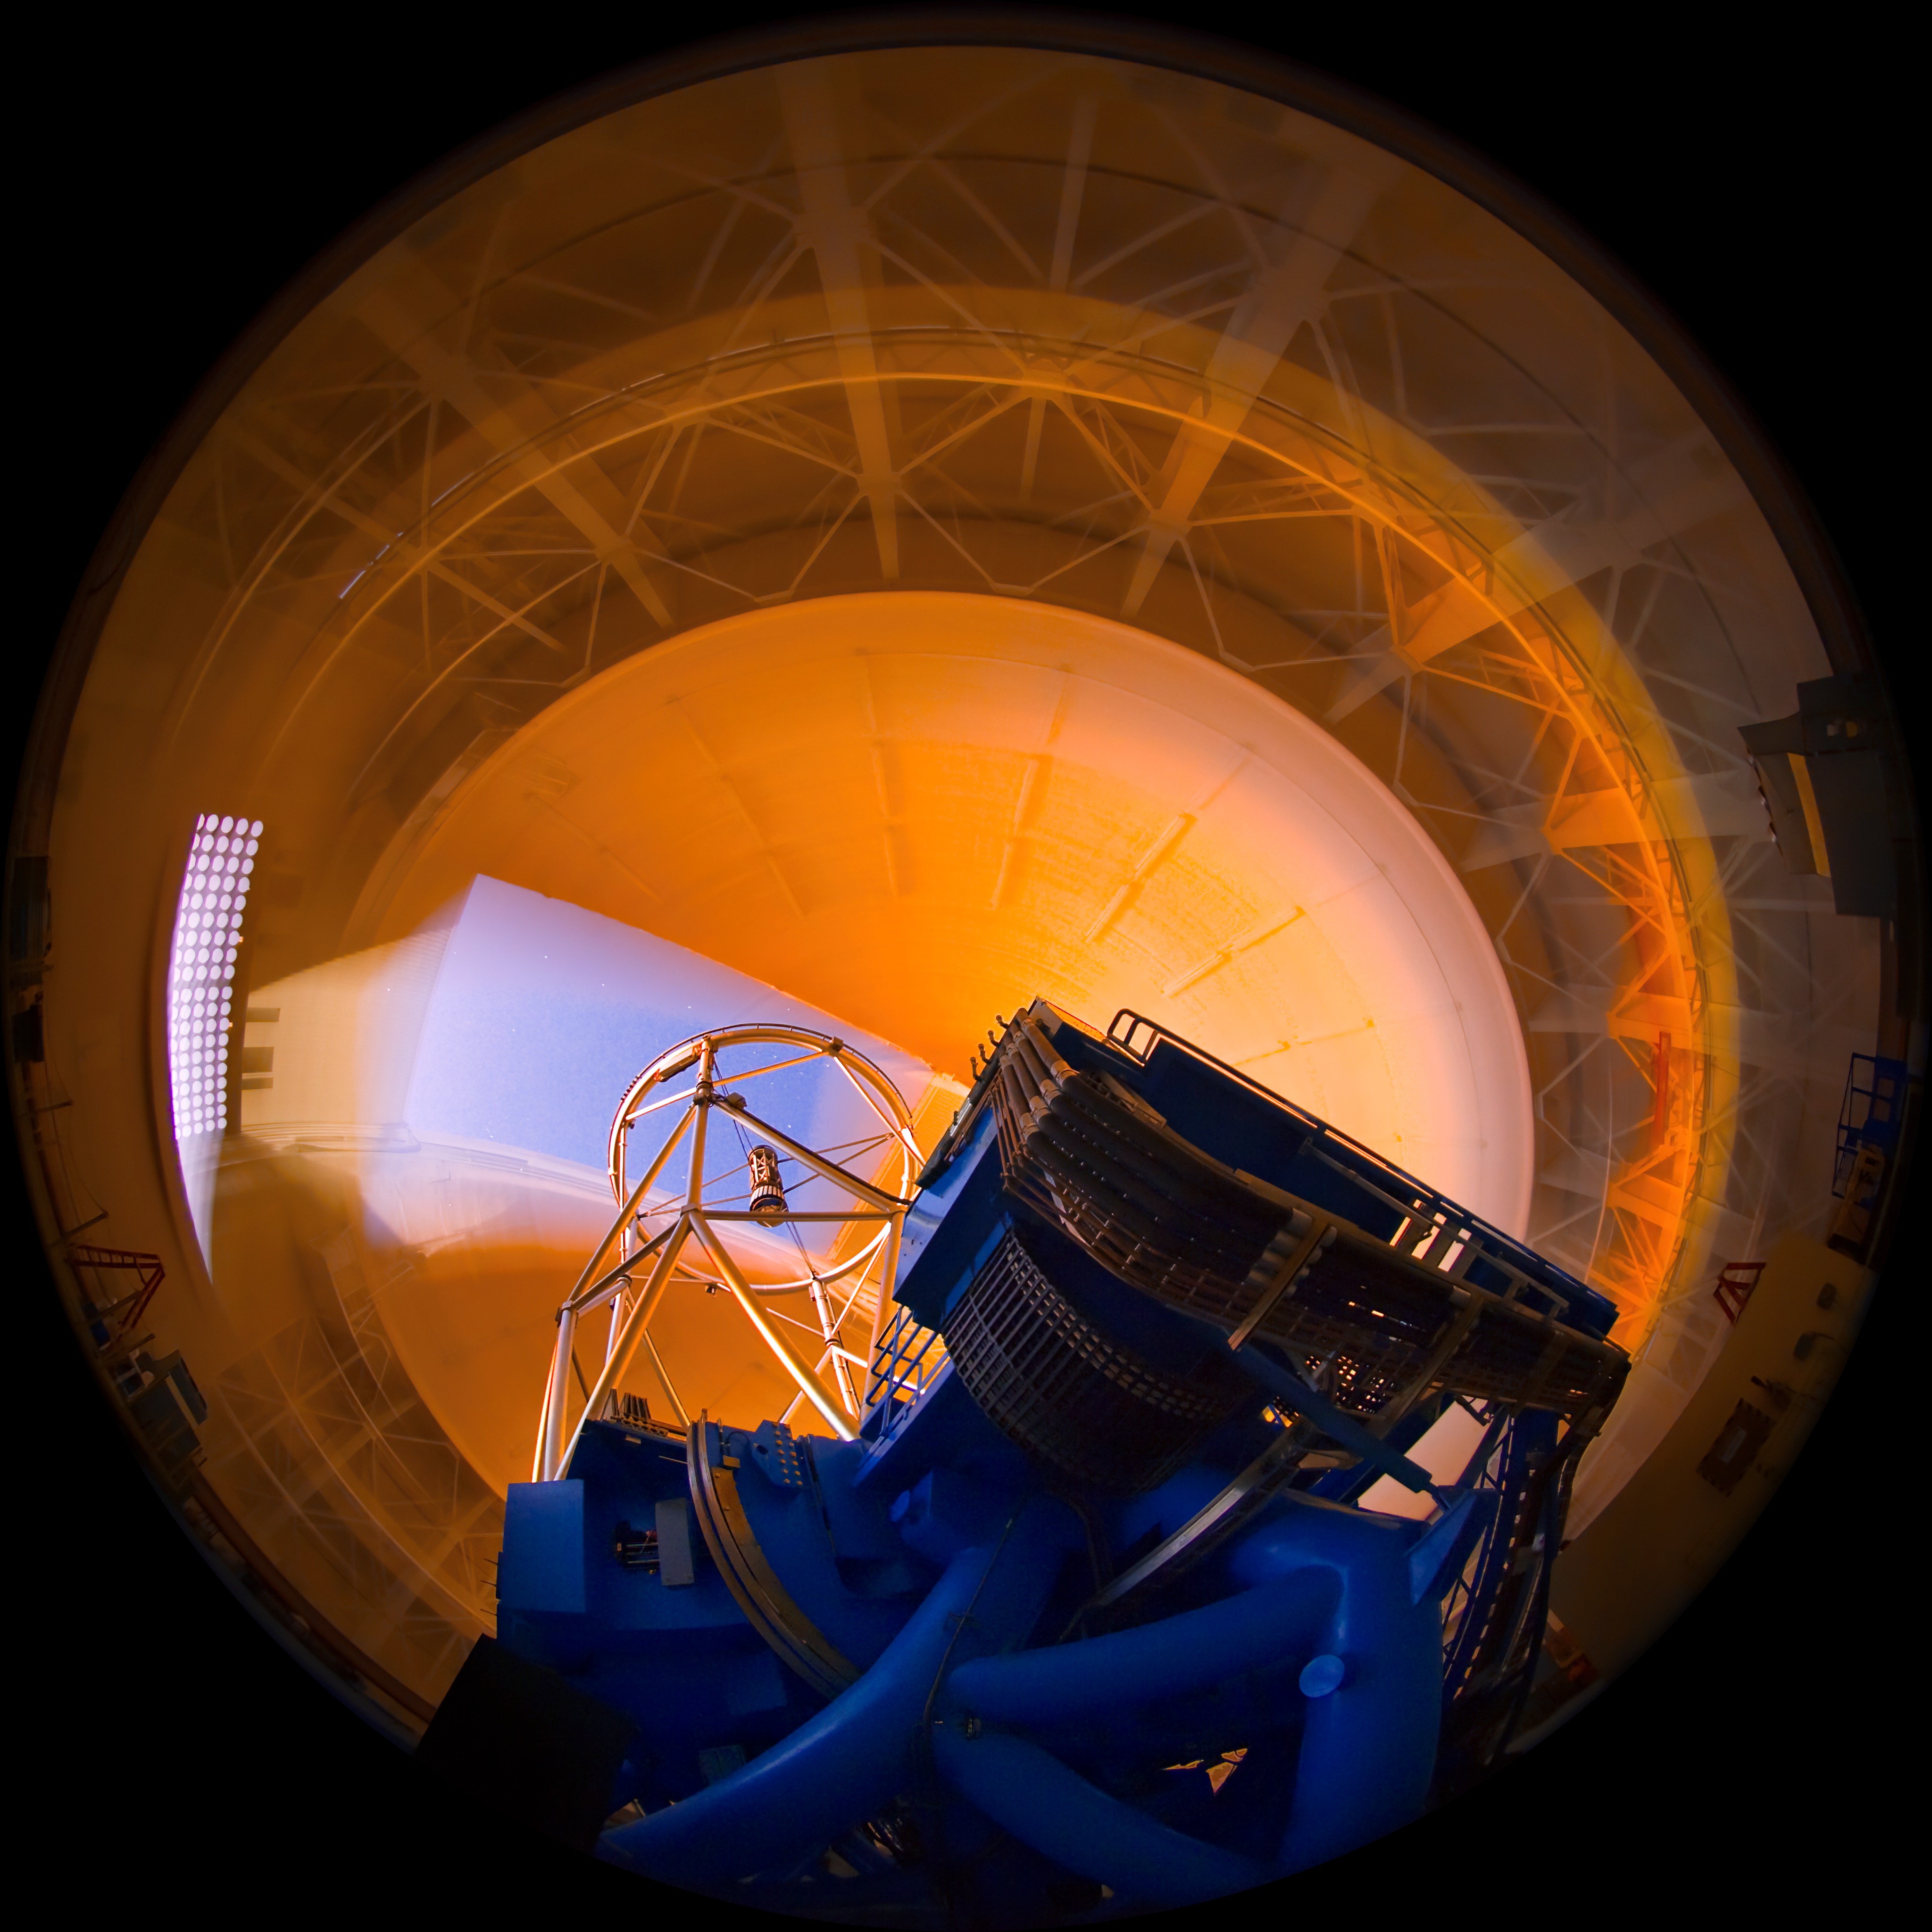

Gemini North Sunset Interior

High resolution (up to 4k x 4k) time-lapse frames are available from Gemini Observatory for use in planetarium programs.

Credit: International Gemini Observatory/K Pu'uohau-Pummill